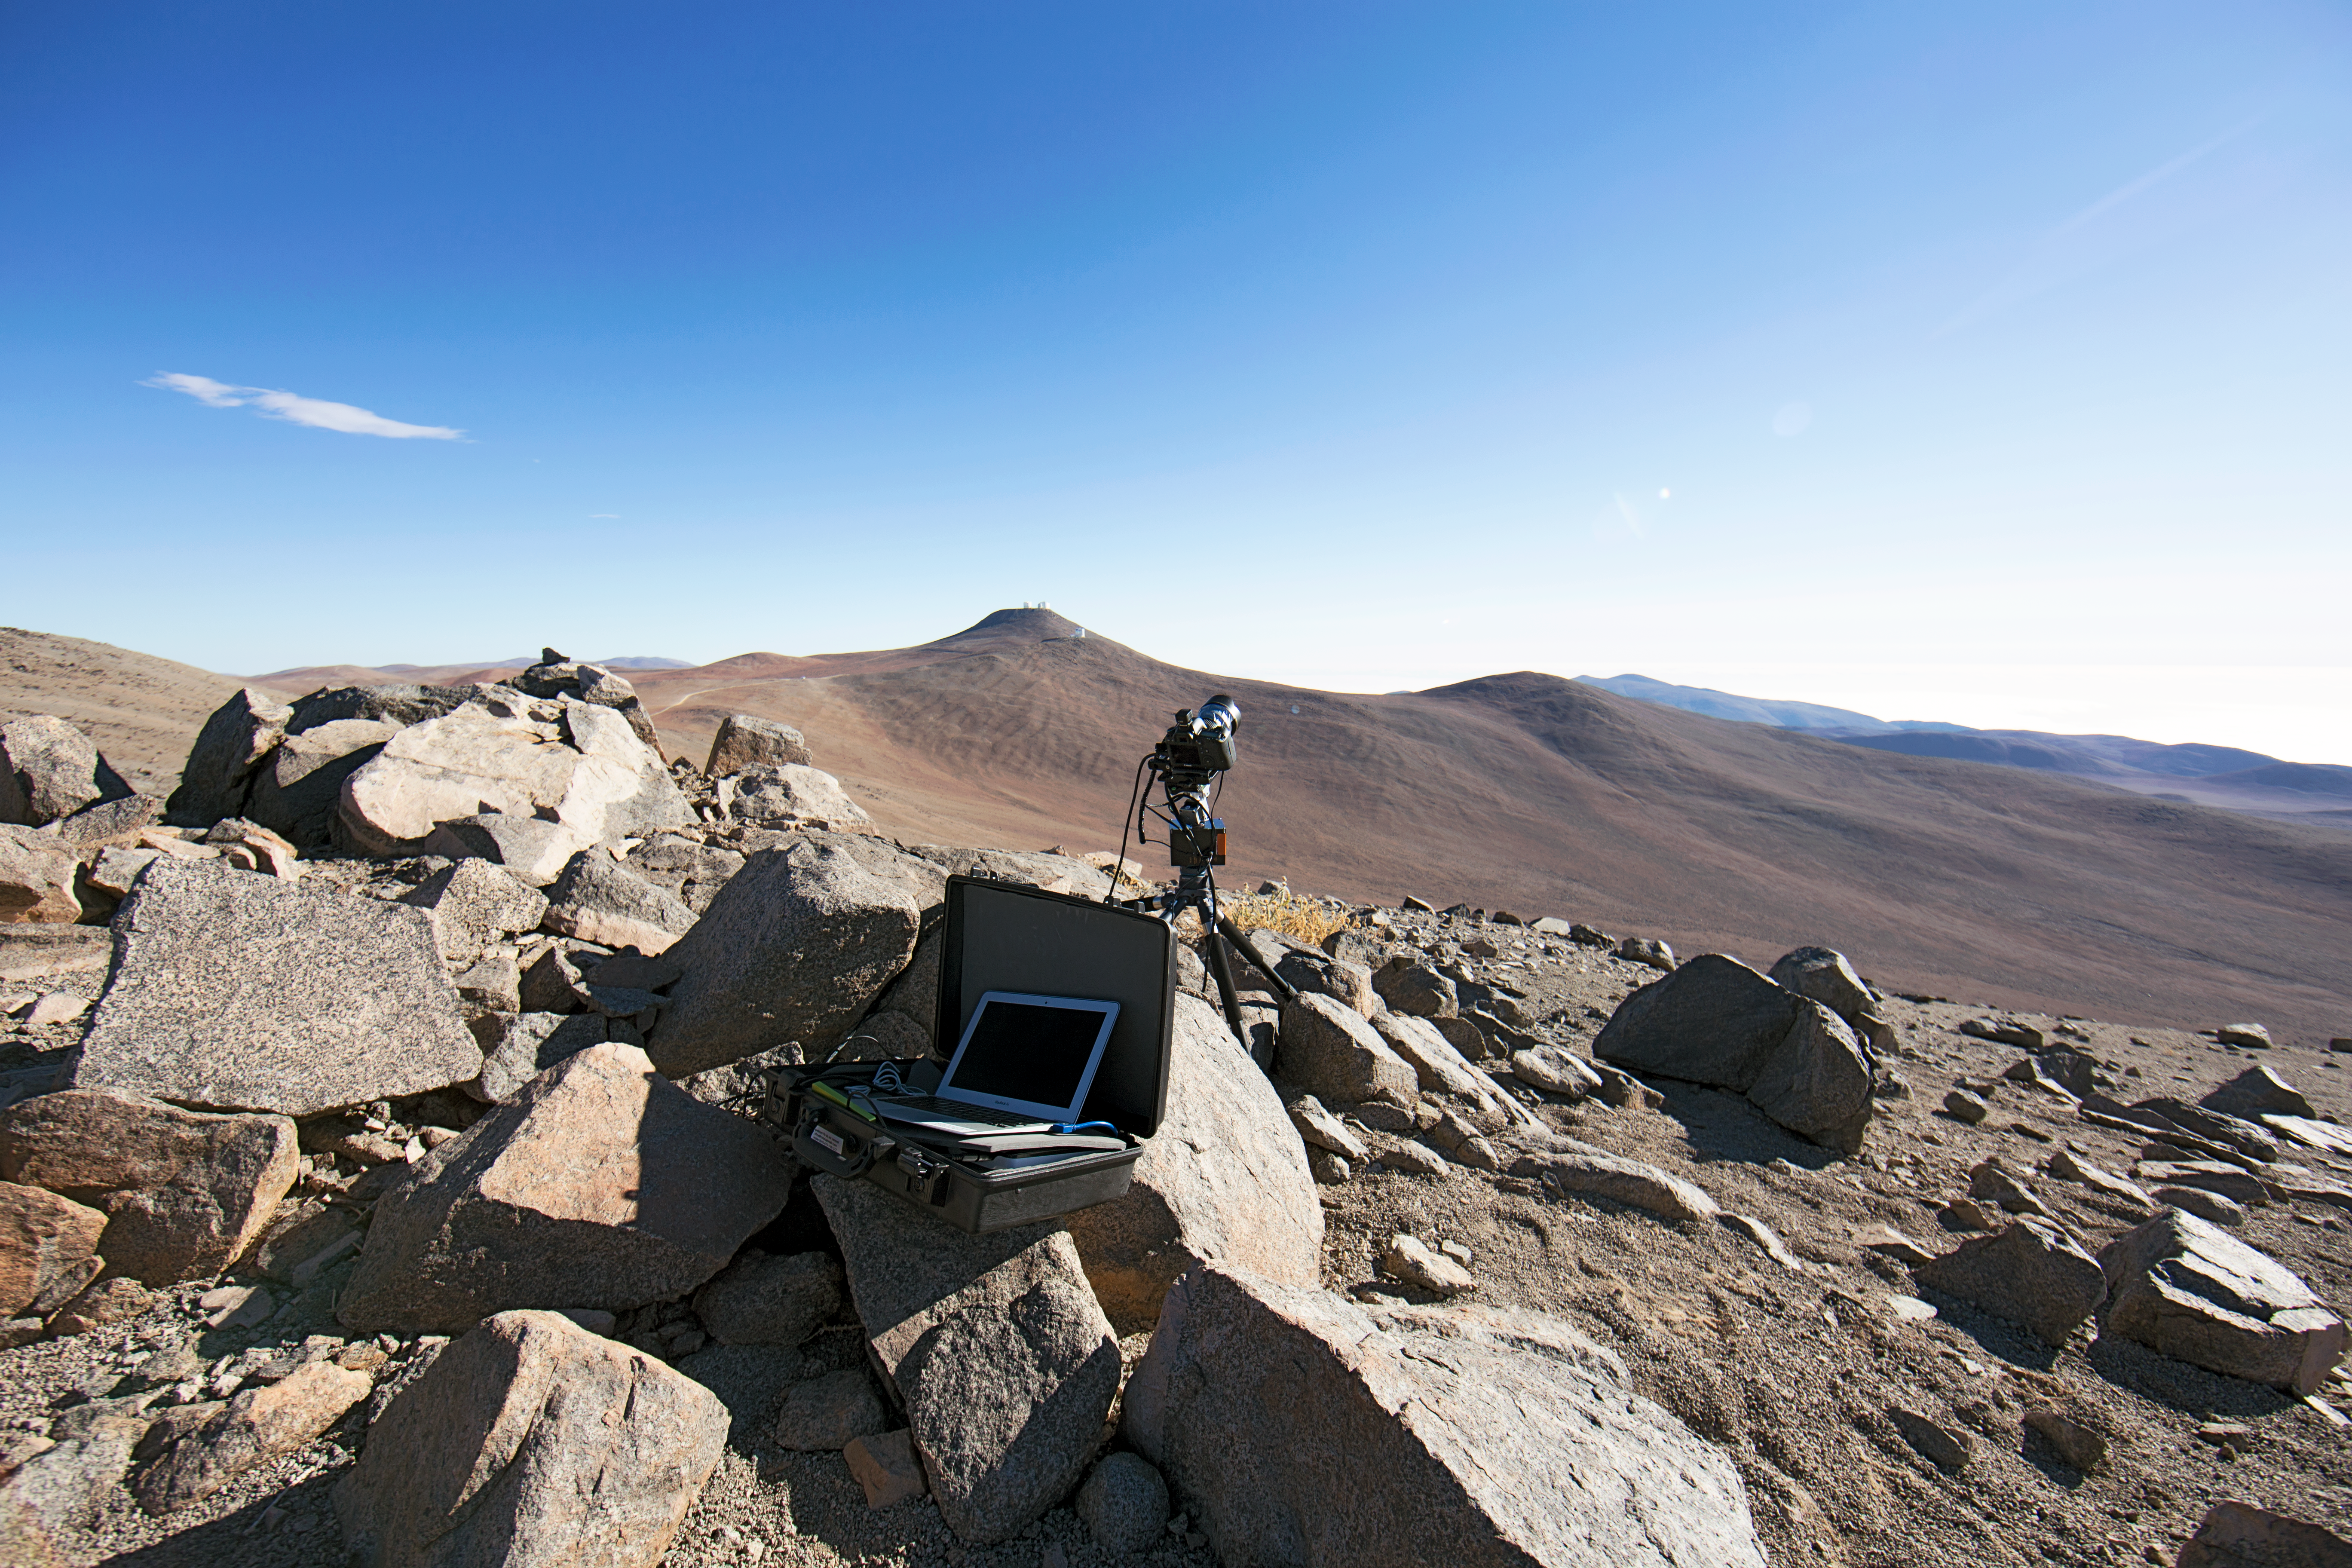

Time-lapse bot ready

“Time-lapse bot” set up — an autonomous GBTimelapse Rig, using Intecro XTPower powerbanks for powering an Emotimo TB3 motion control and a Canon 6D. Used during the ESO Ultra HD Expedition

Credit: ESO/C. Malin